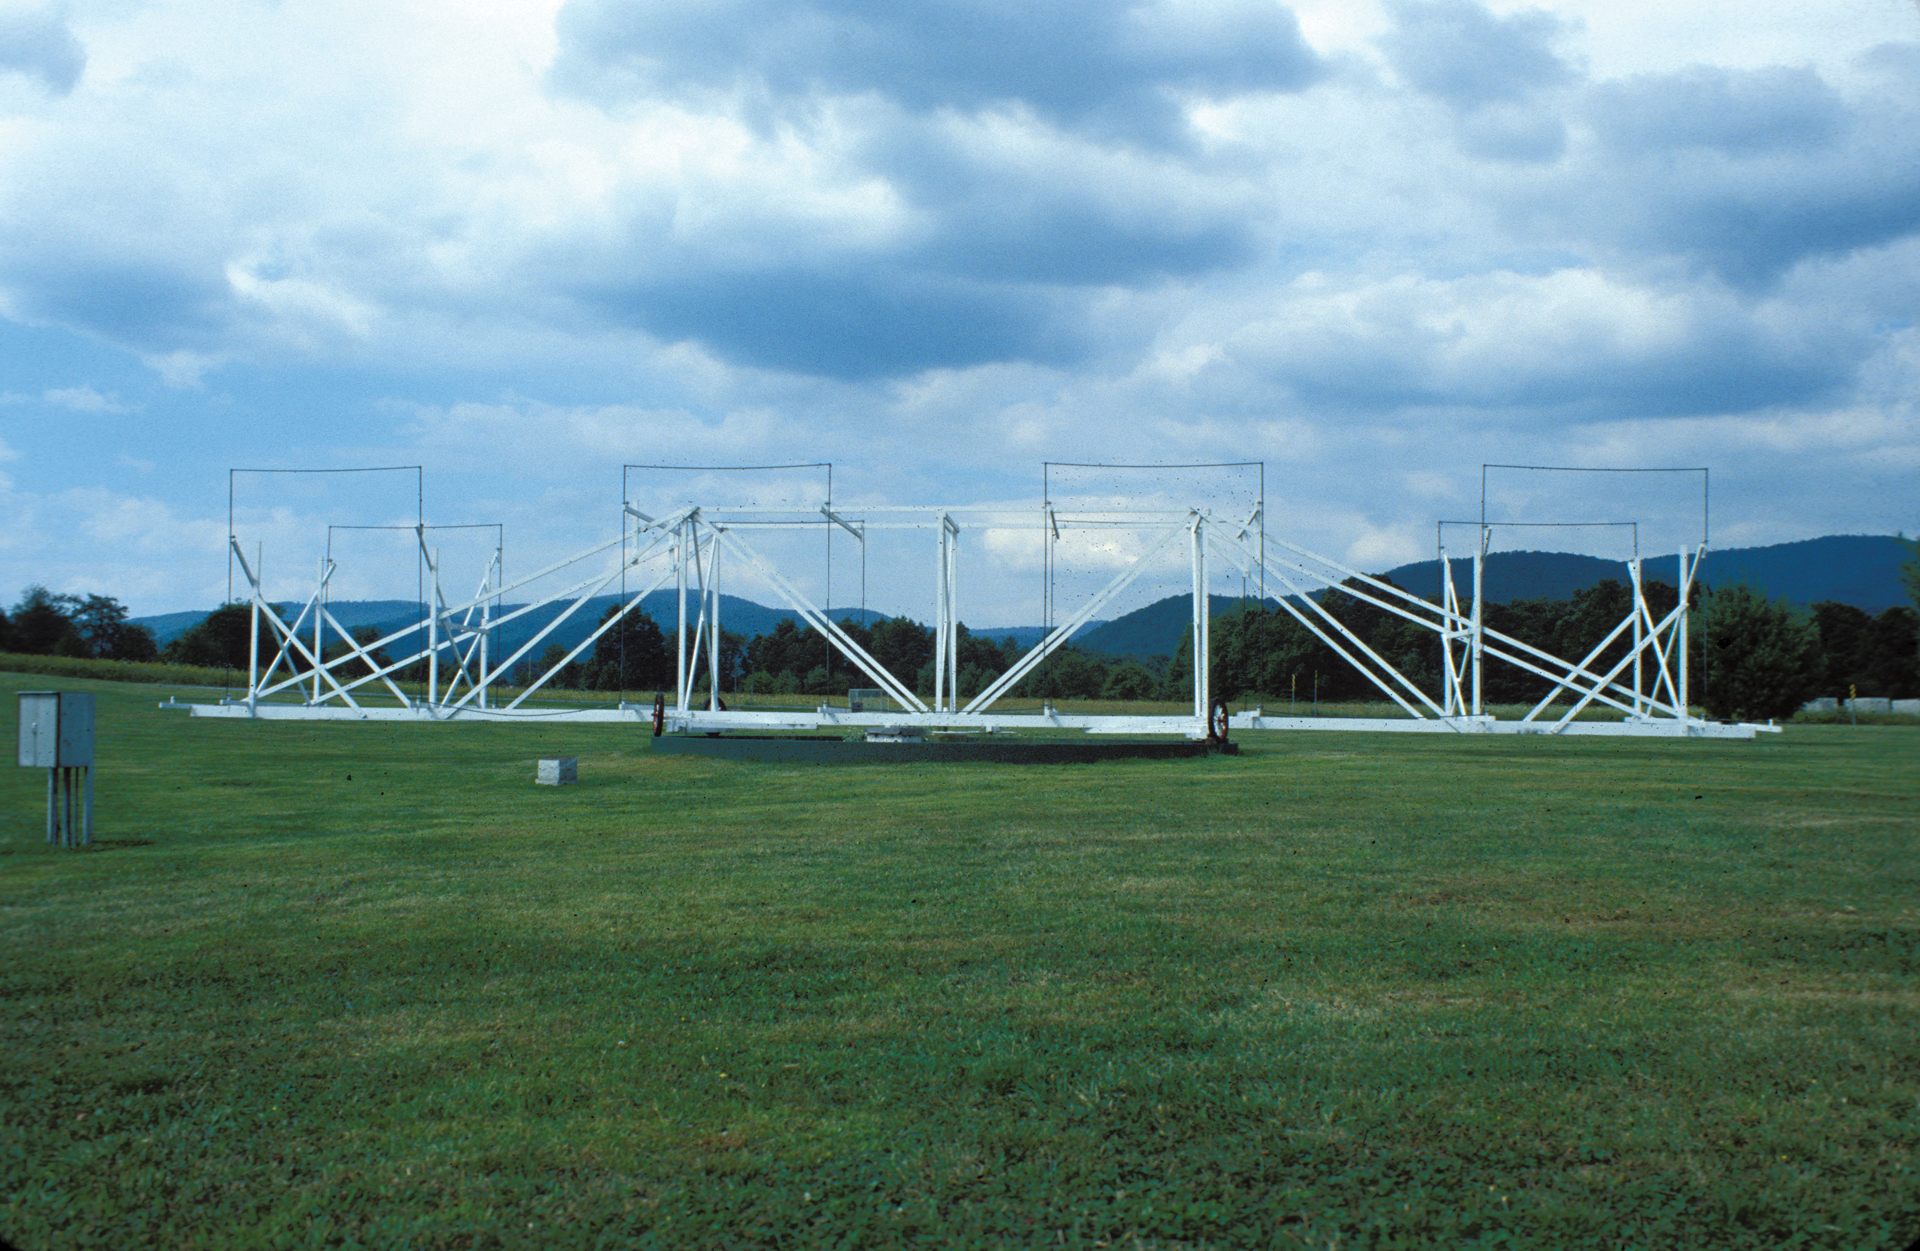

Jansky Antenna Replica

Credit: NRAO/AUI/NSF